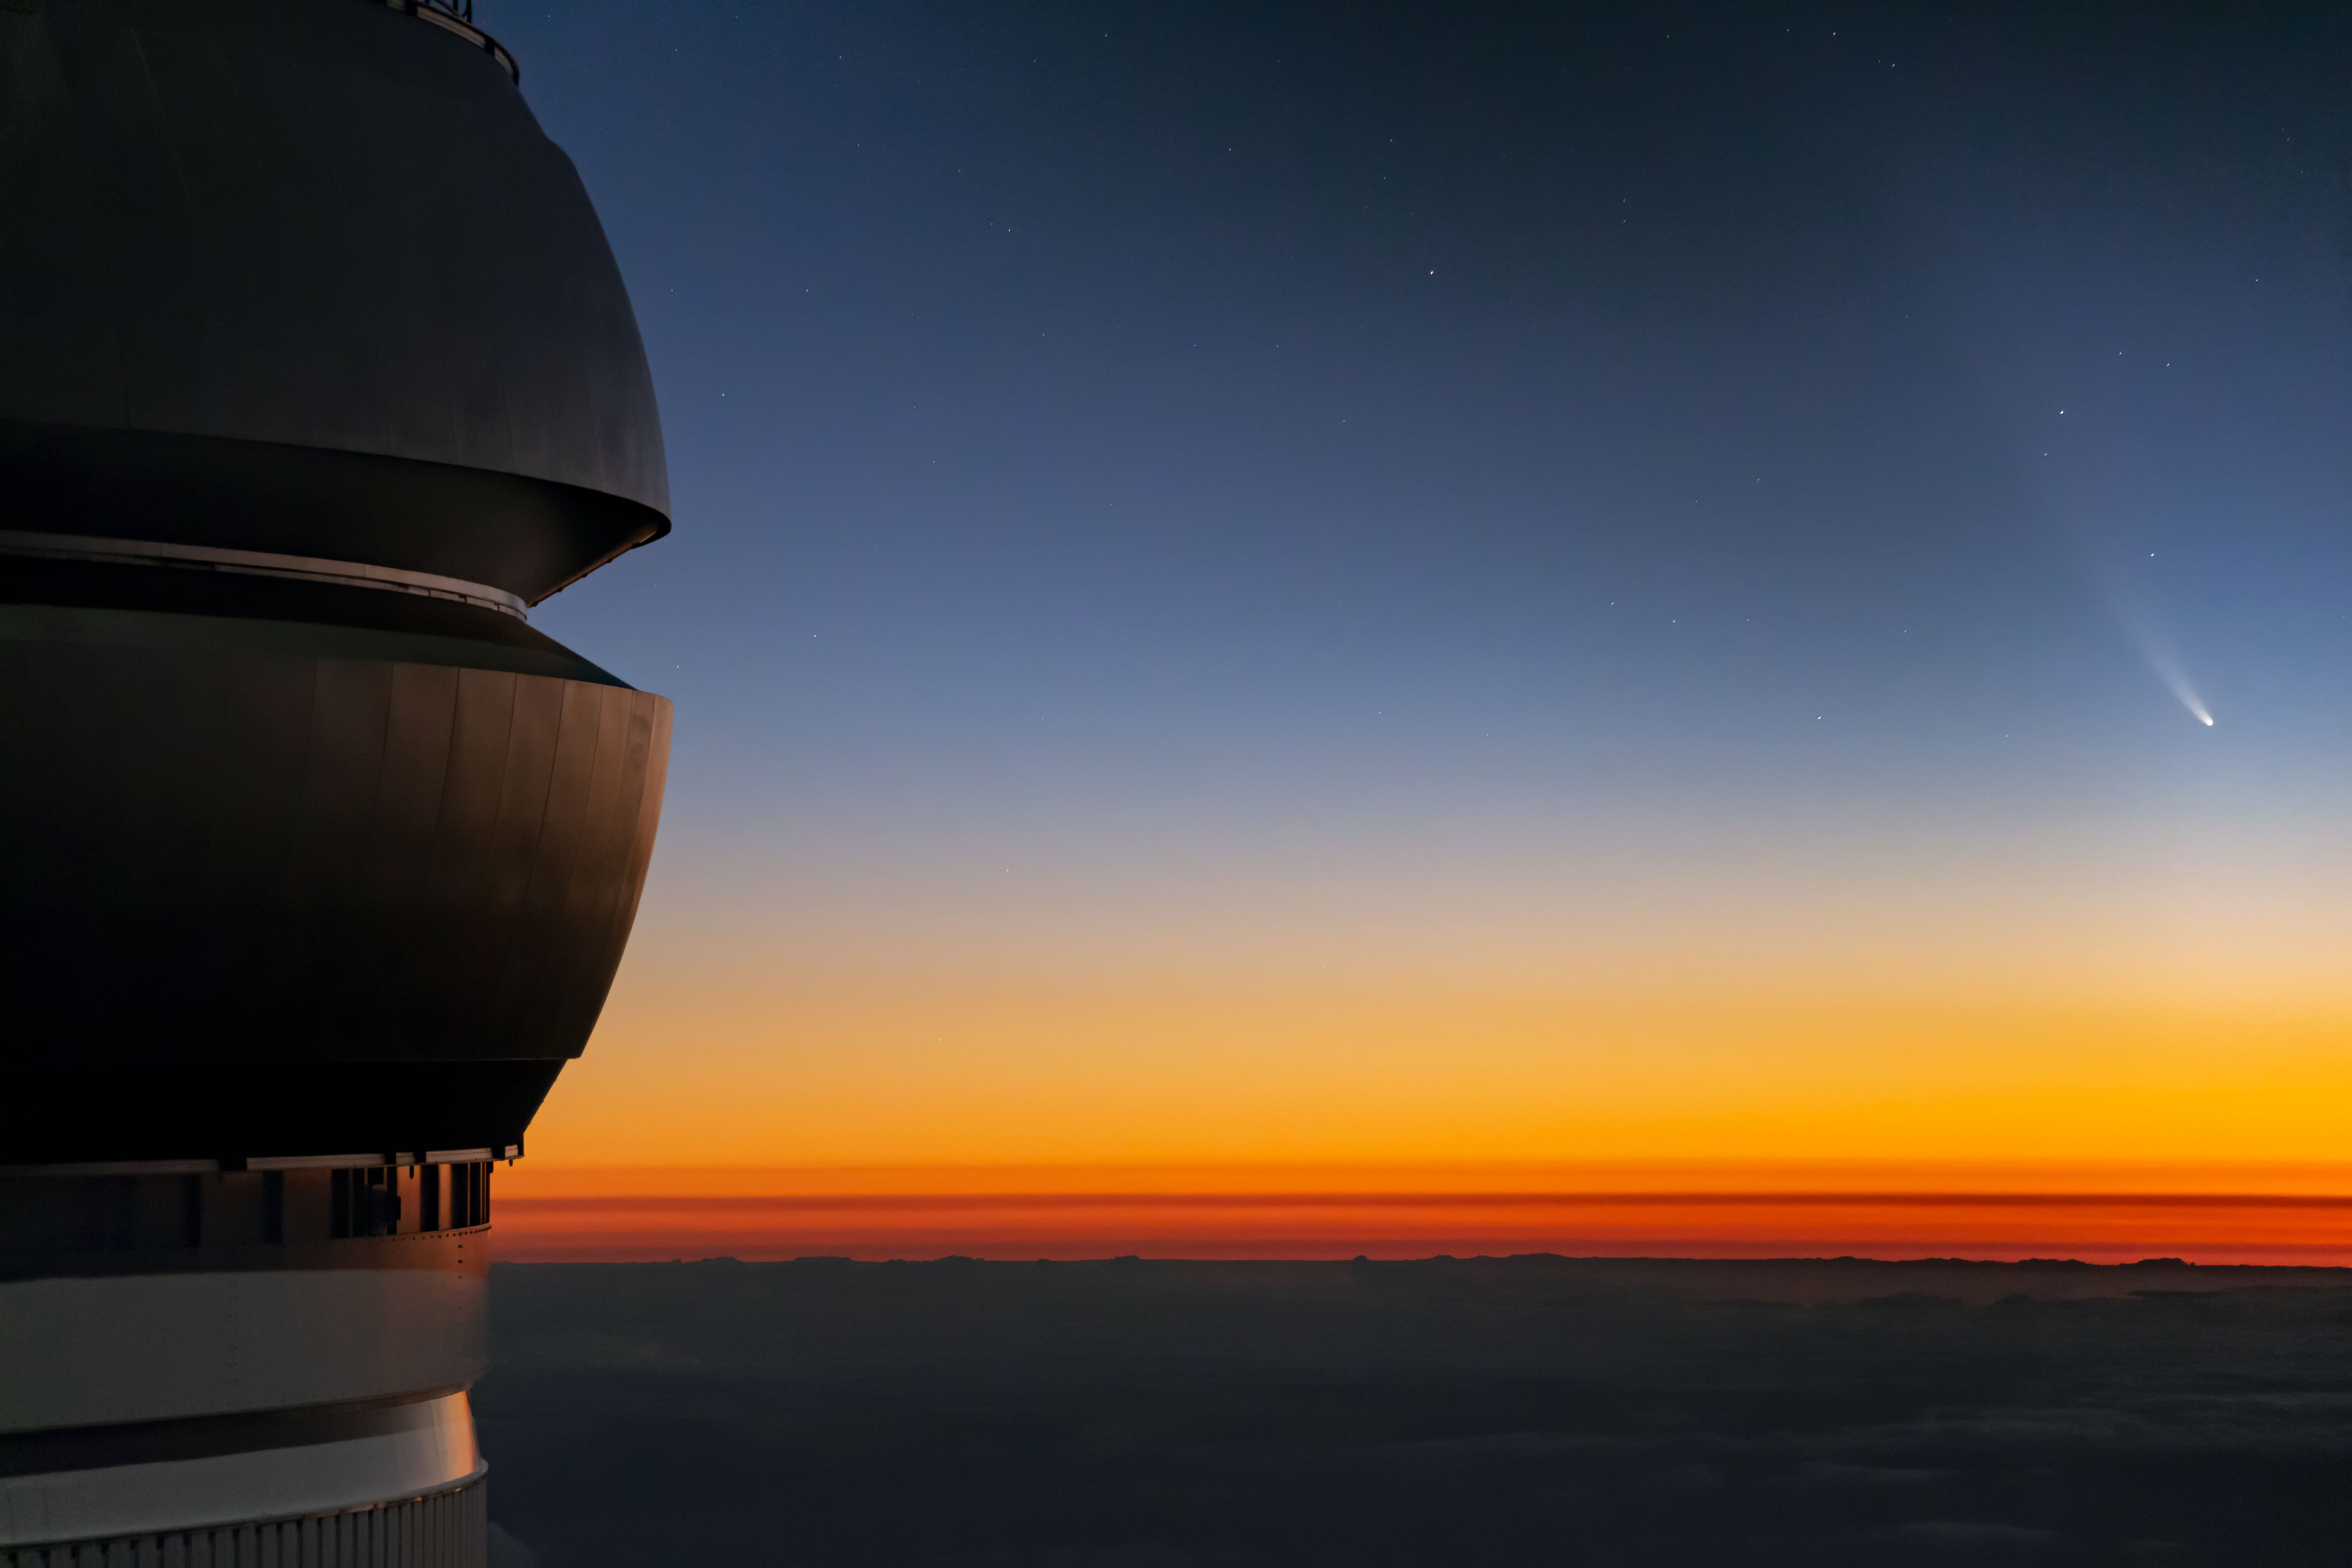

Comet NEOWISE Over Gemini North

Comet NEOWISE — technically known as C/2020 F3 (NEOWISE) — is visible in this spectacular image of the pre-dawn sky to the right (East) of the Gemini North telescope on Maunakea in Hawai‘i, one of the pair of telescopes of the international Gemini Observatory, a Program of NSF NOIRLab. The image was taken Sunday 12 July 2020.

Credit: International Gemini Observatory/NOIRLab/NSF/AURA/J. Pollard